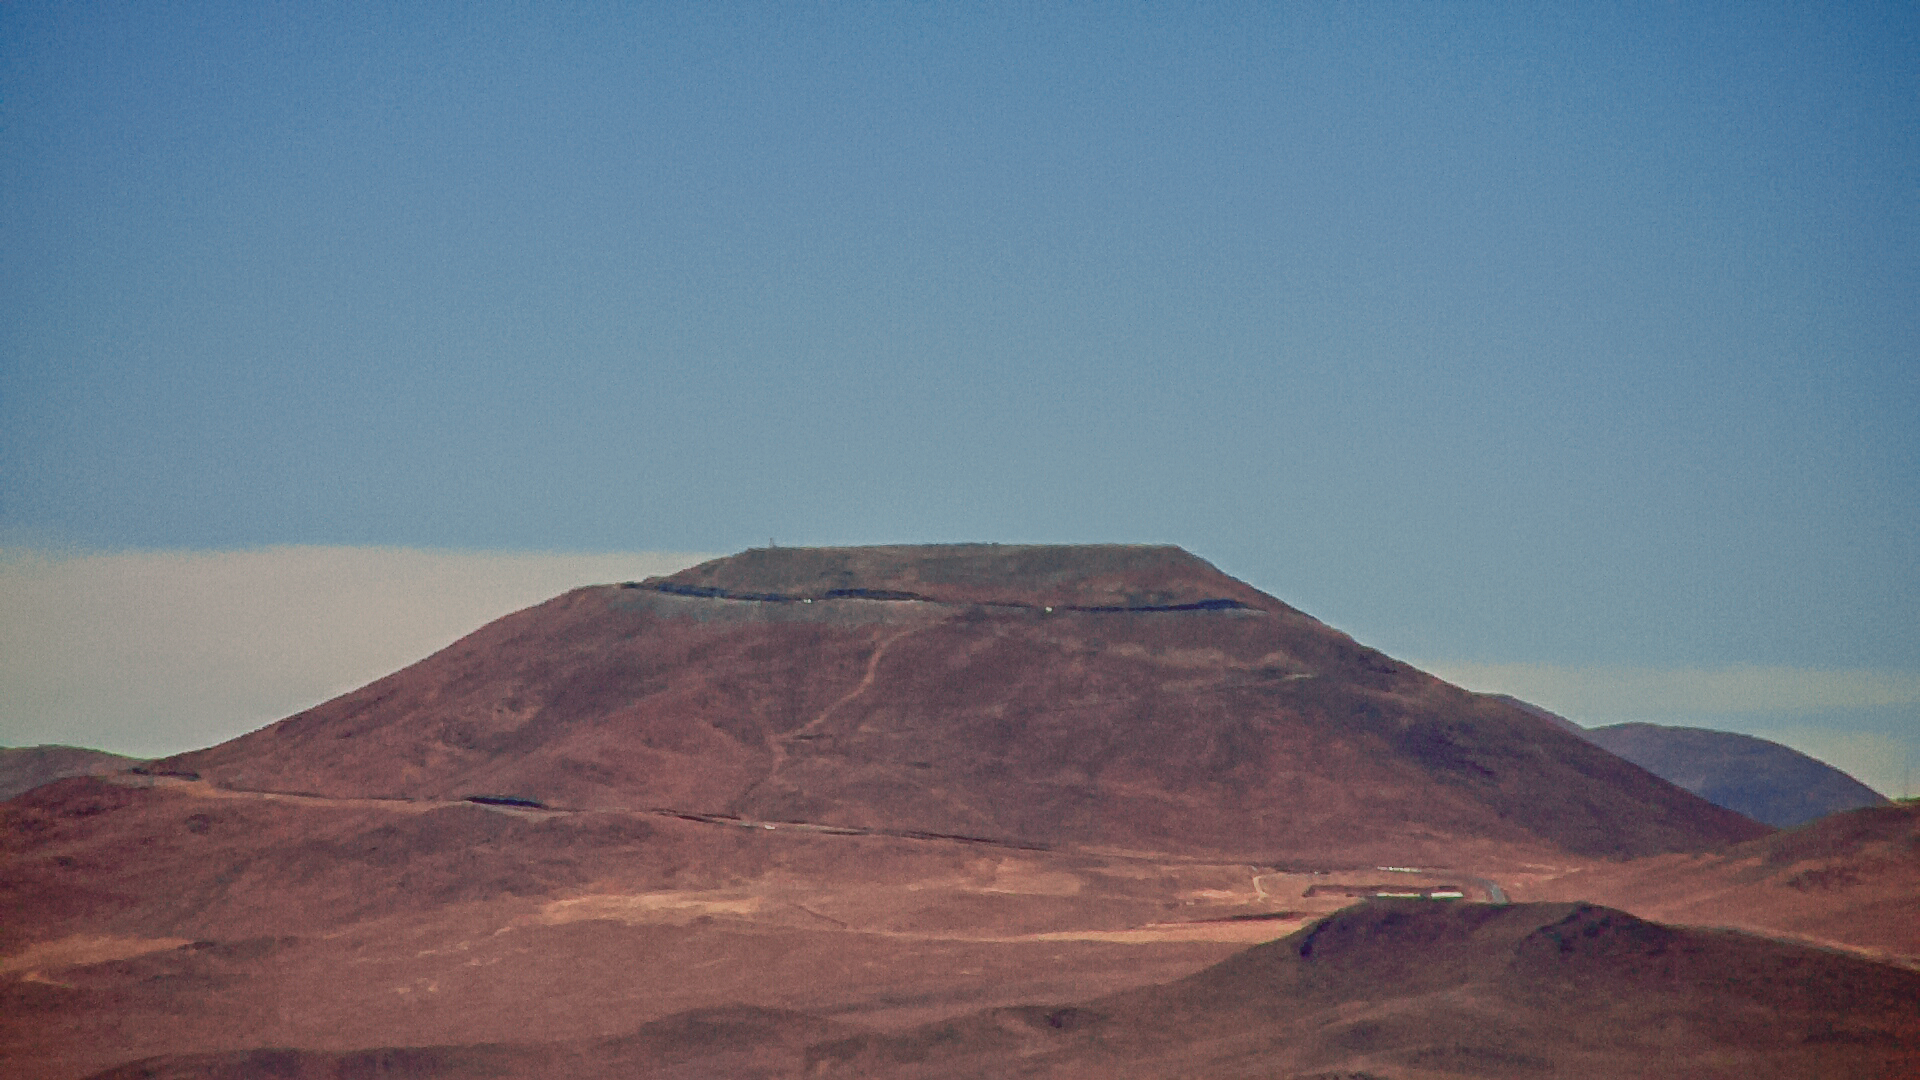

Cerro Armazones seen from Paranal with the new Paranal webcam

Cerro Armazones seen from Paranal with the new Paranal Webcam.

Credit: ESO